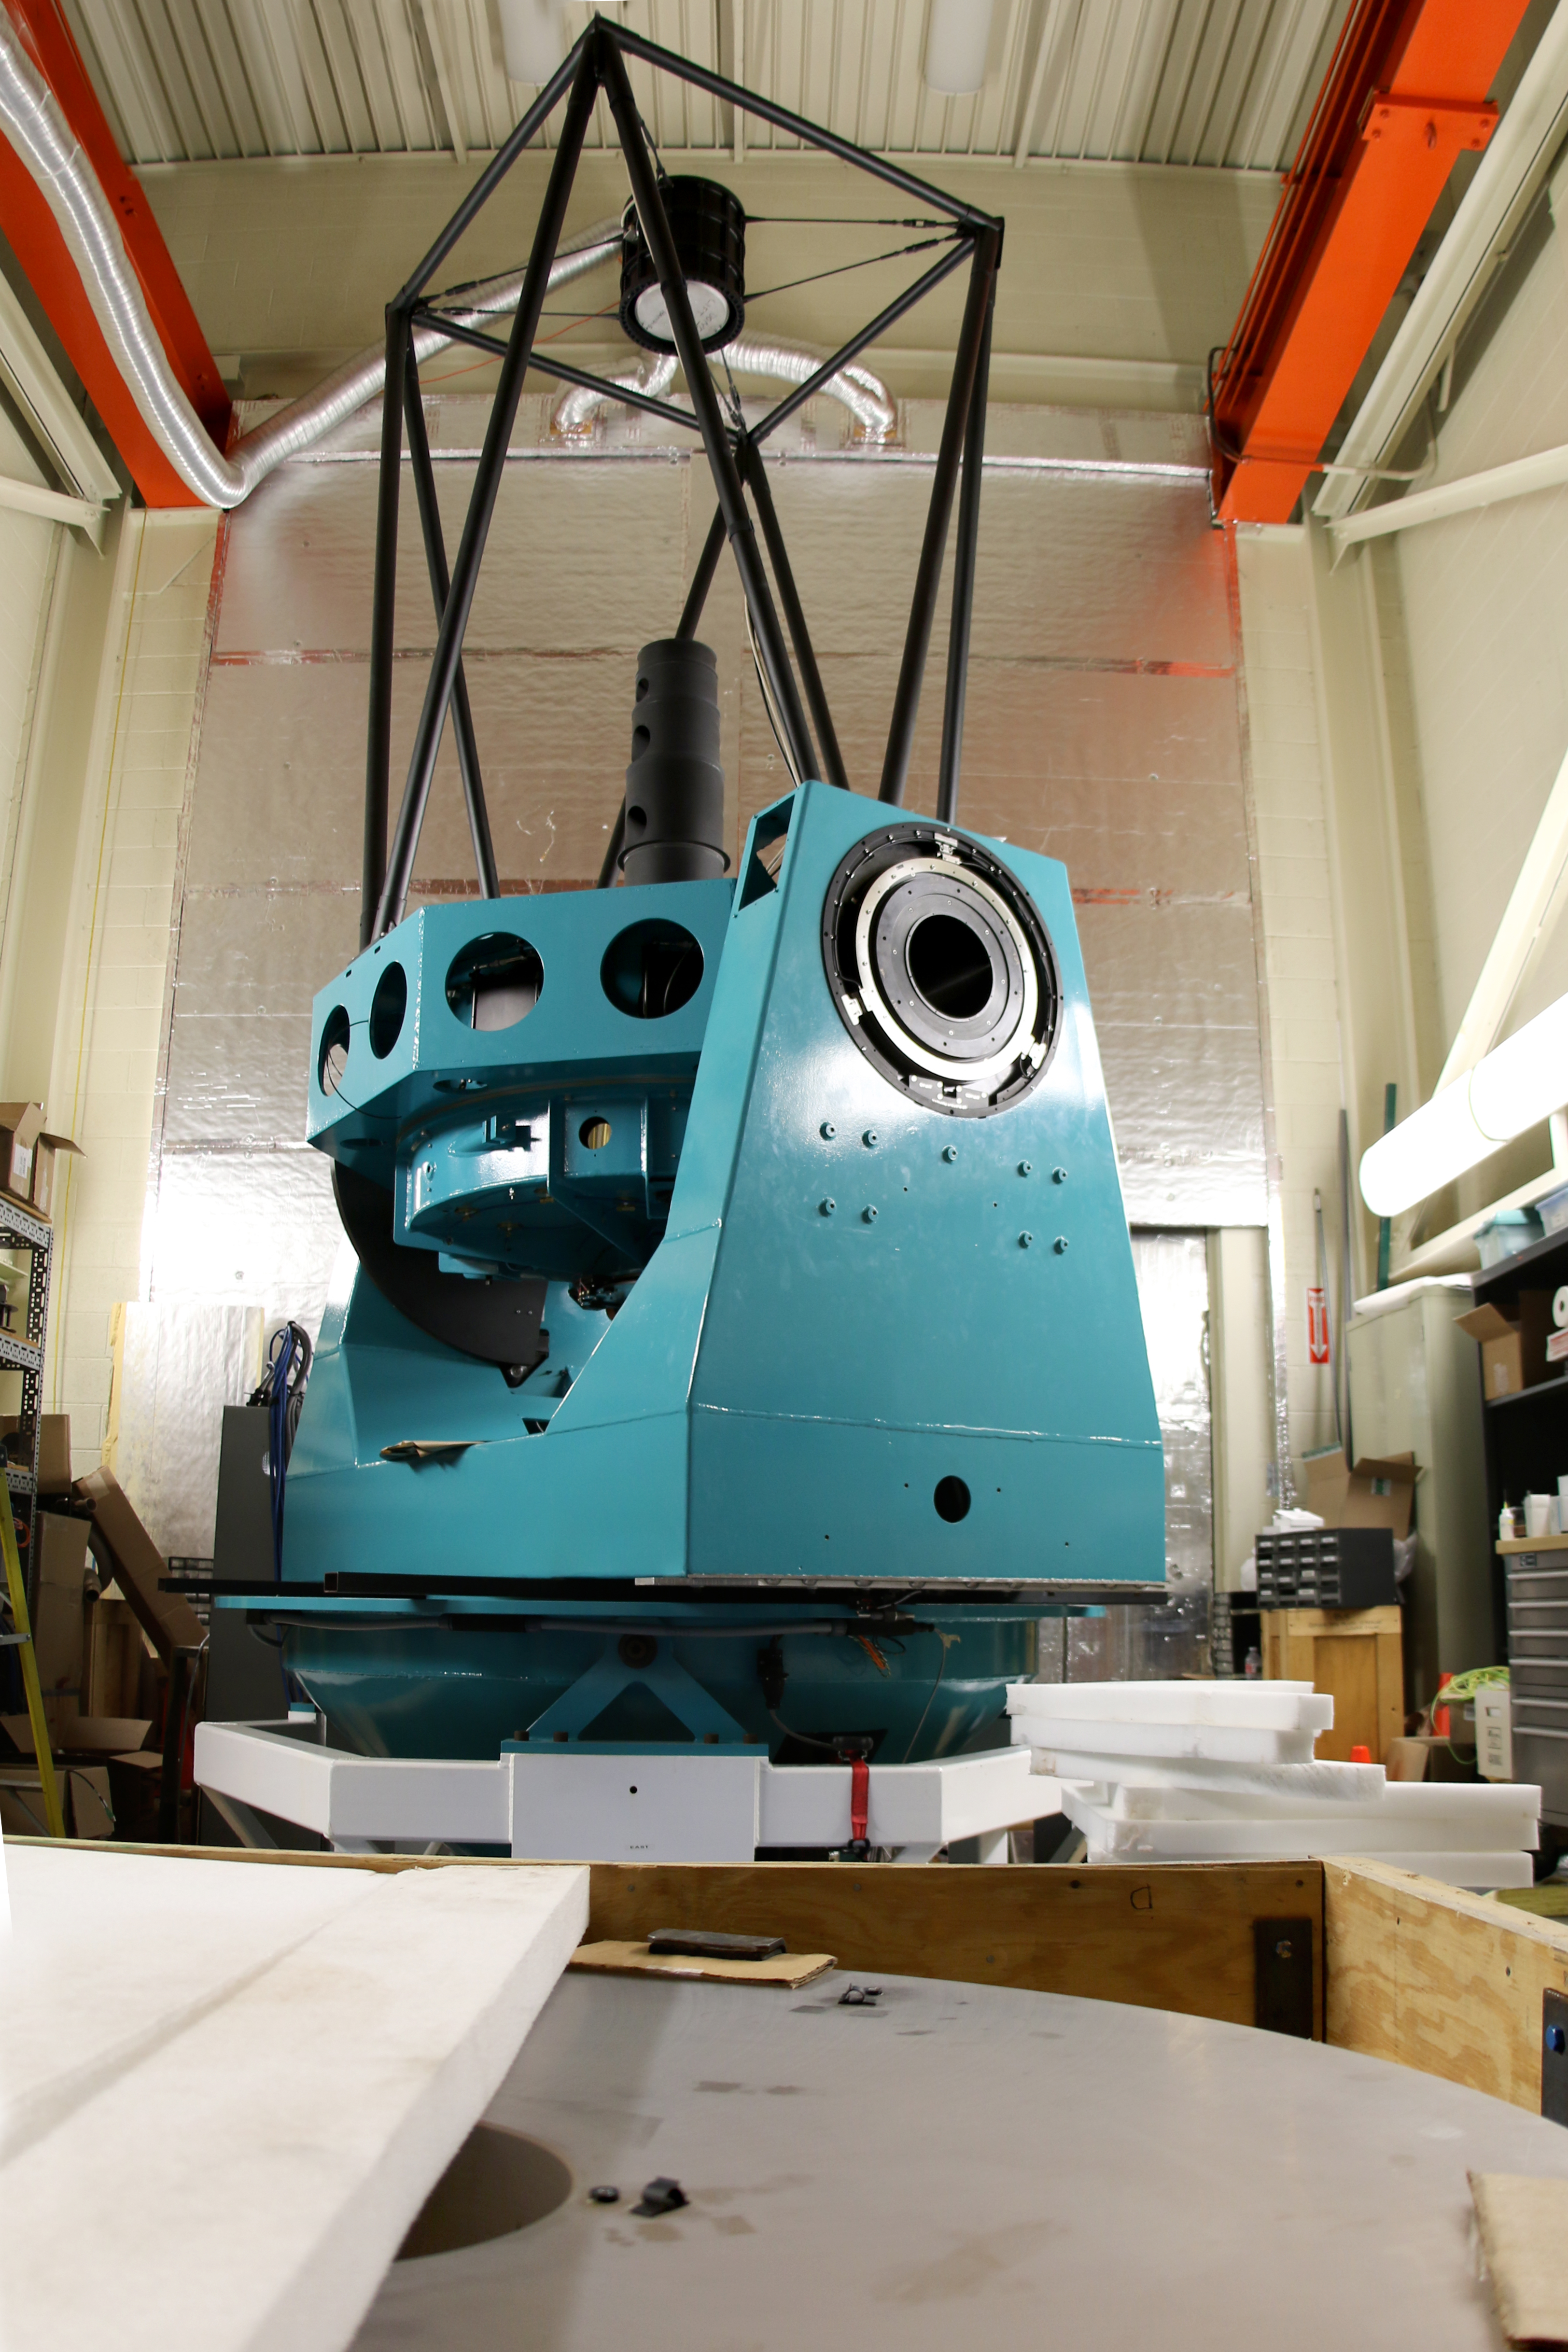

Auxiliary Telescope under refurbishment

LSST's Auxiliary Telescope - Learn more at https://project.lsst.org/lssts-auxiliary-telescope

Credit: Rubin Observatory/NSF/AURA